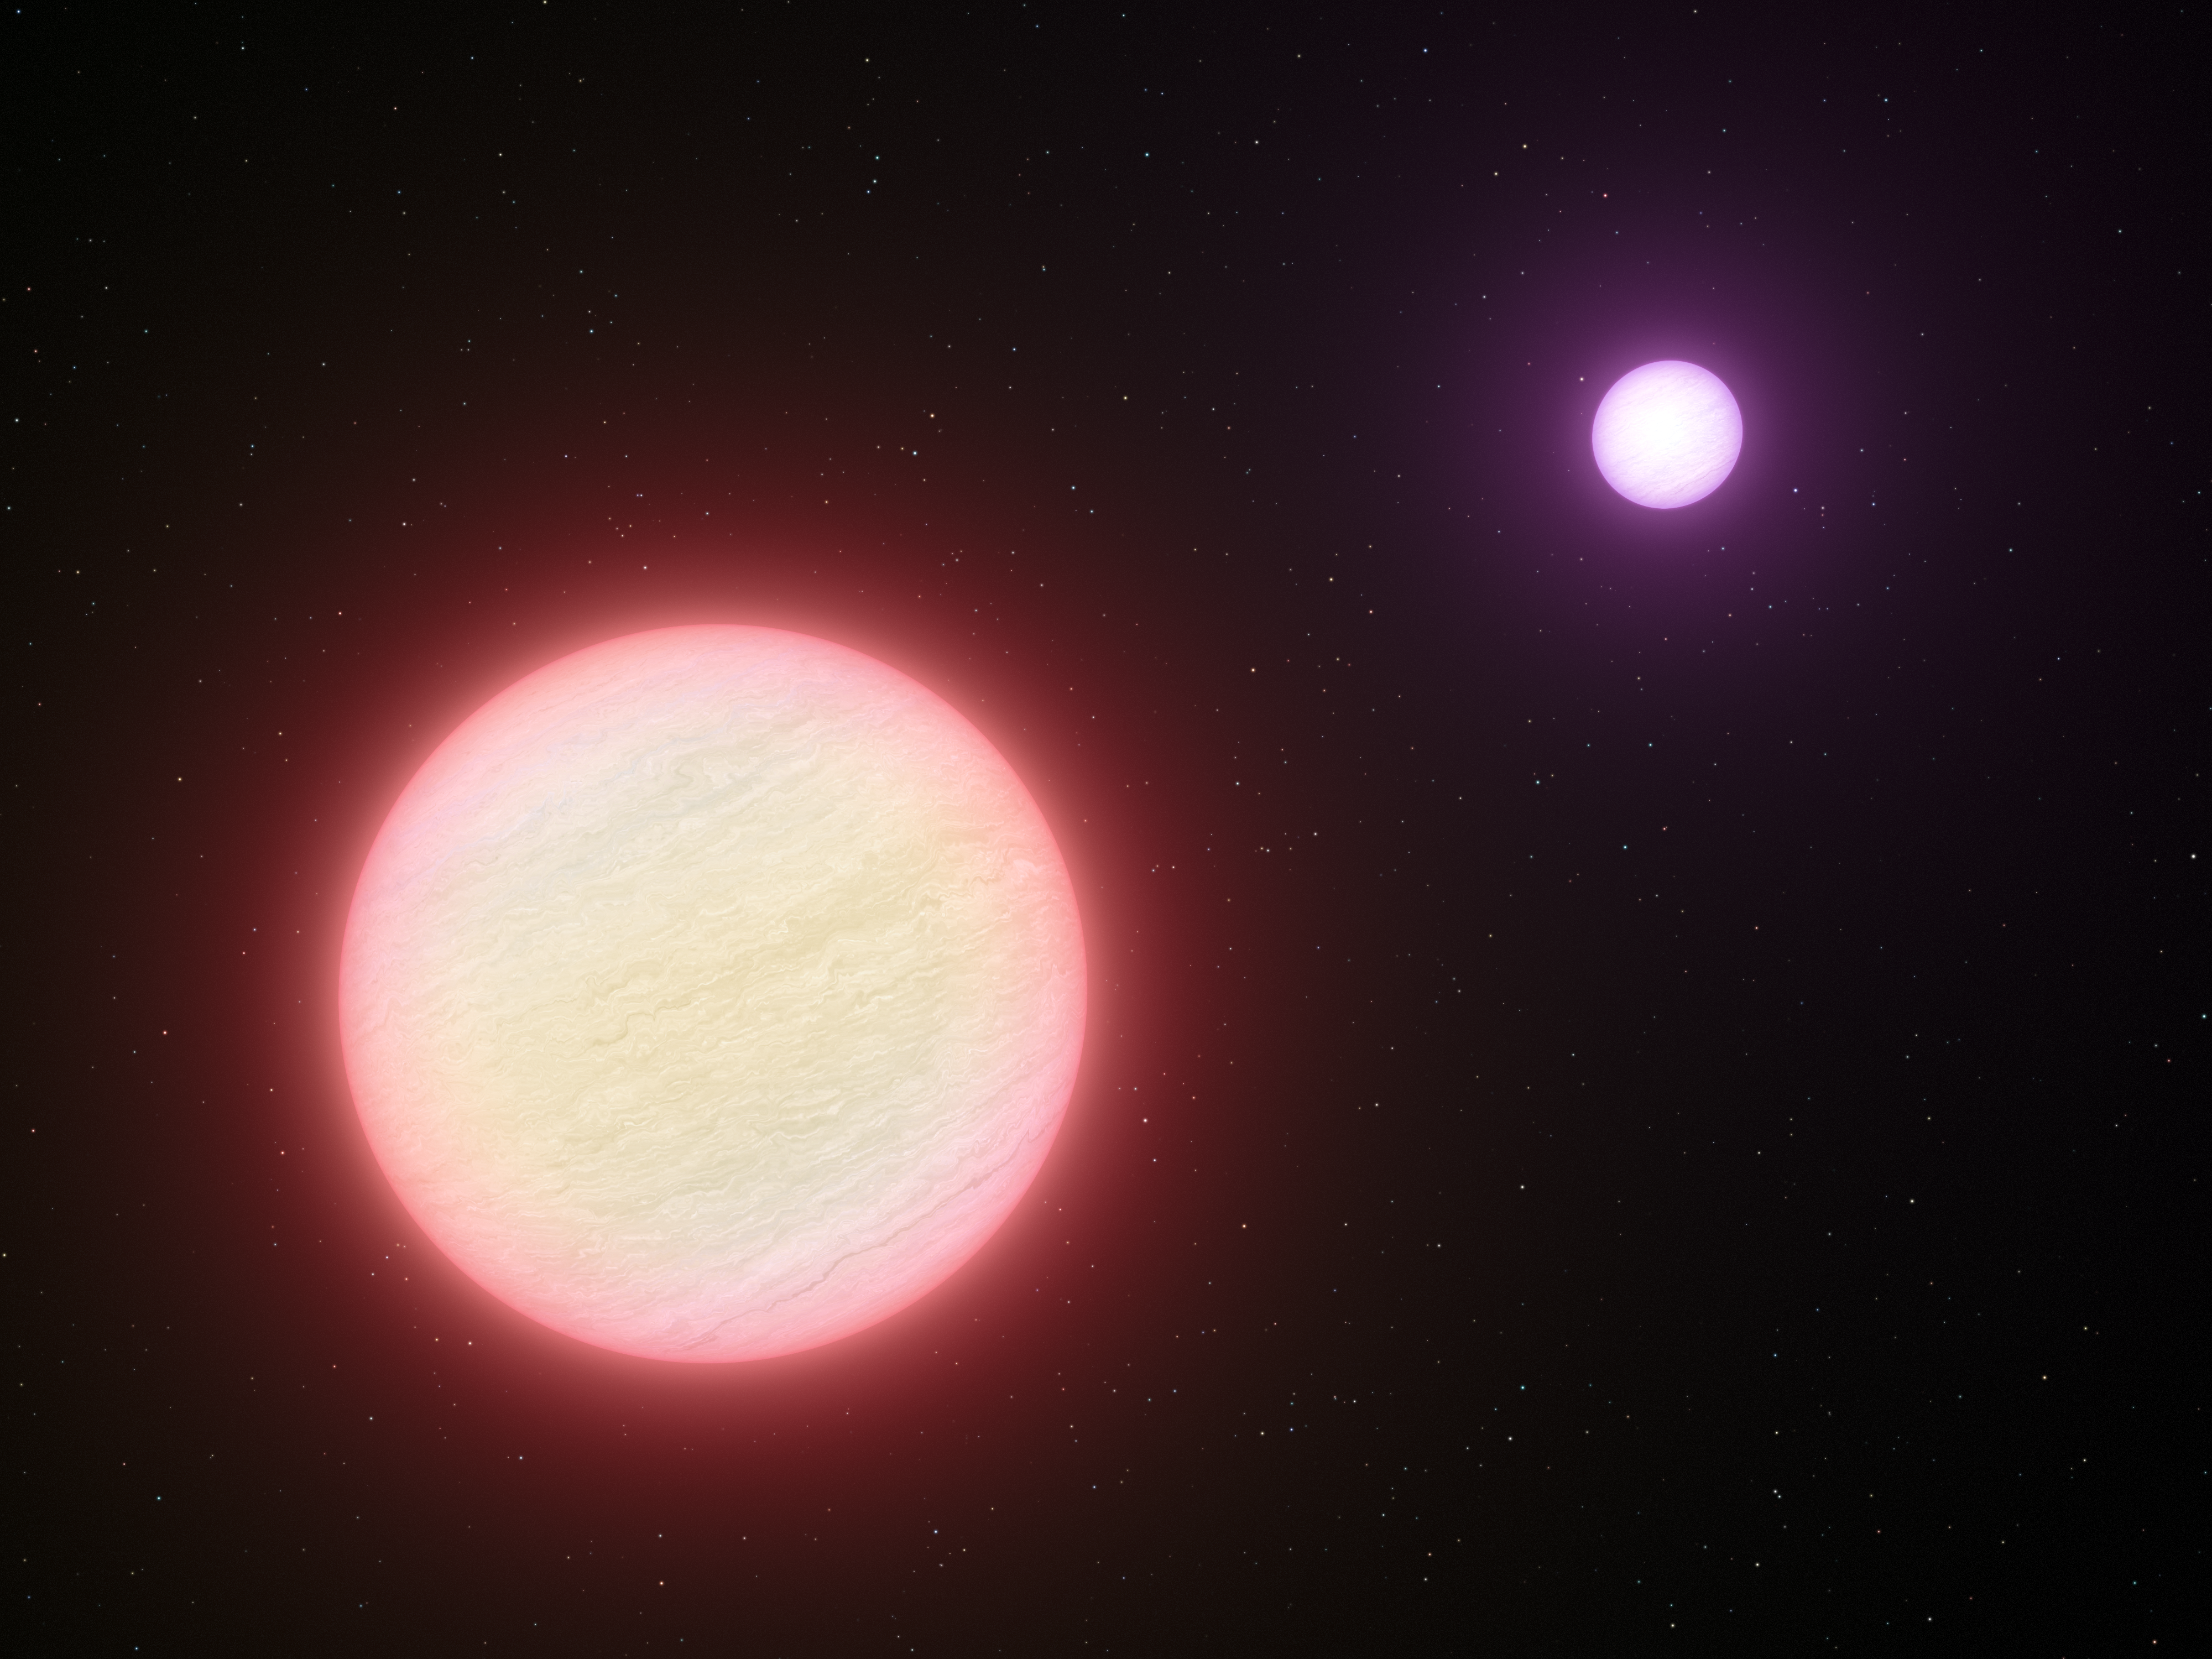

The coolest pair of brown dwarfs

This artist’s impression shows the pair of brown dwarfs named CFBDSIR 1458+10. Observations with ESO’s Very Large Telescope and two other telescopes have shown that this pair is the coolest pair of brown dwarfs found so far. The colder of the two components (shown in the background) is a candidate for the brown dwarf with the lowest temperature ever found — the surface temperature is similar to that of a cup of freshly made tea. The two components are both about the same size as the planet Jupiter.

Credit: ESO/L. Calçada